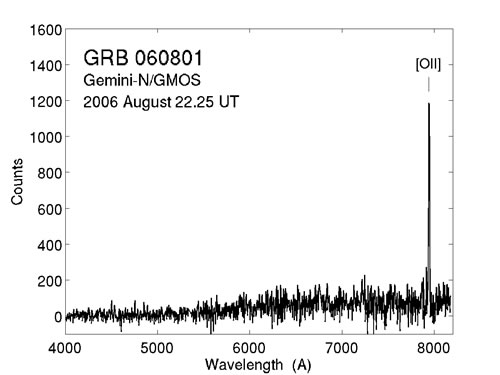

Spectrum of most distant short GRB (z = 1.1)

Spectrum of most distant short GRB (z = 1.1) as measured by Gemini/GMOS-North.

Credit: International Gemini Observatory/NOIRLab/NSF/AURA